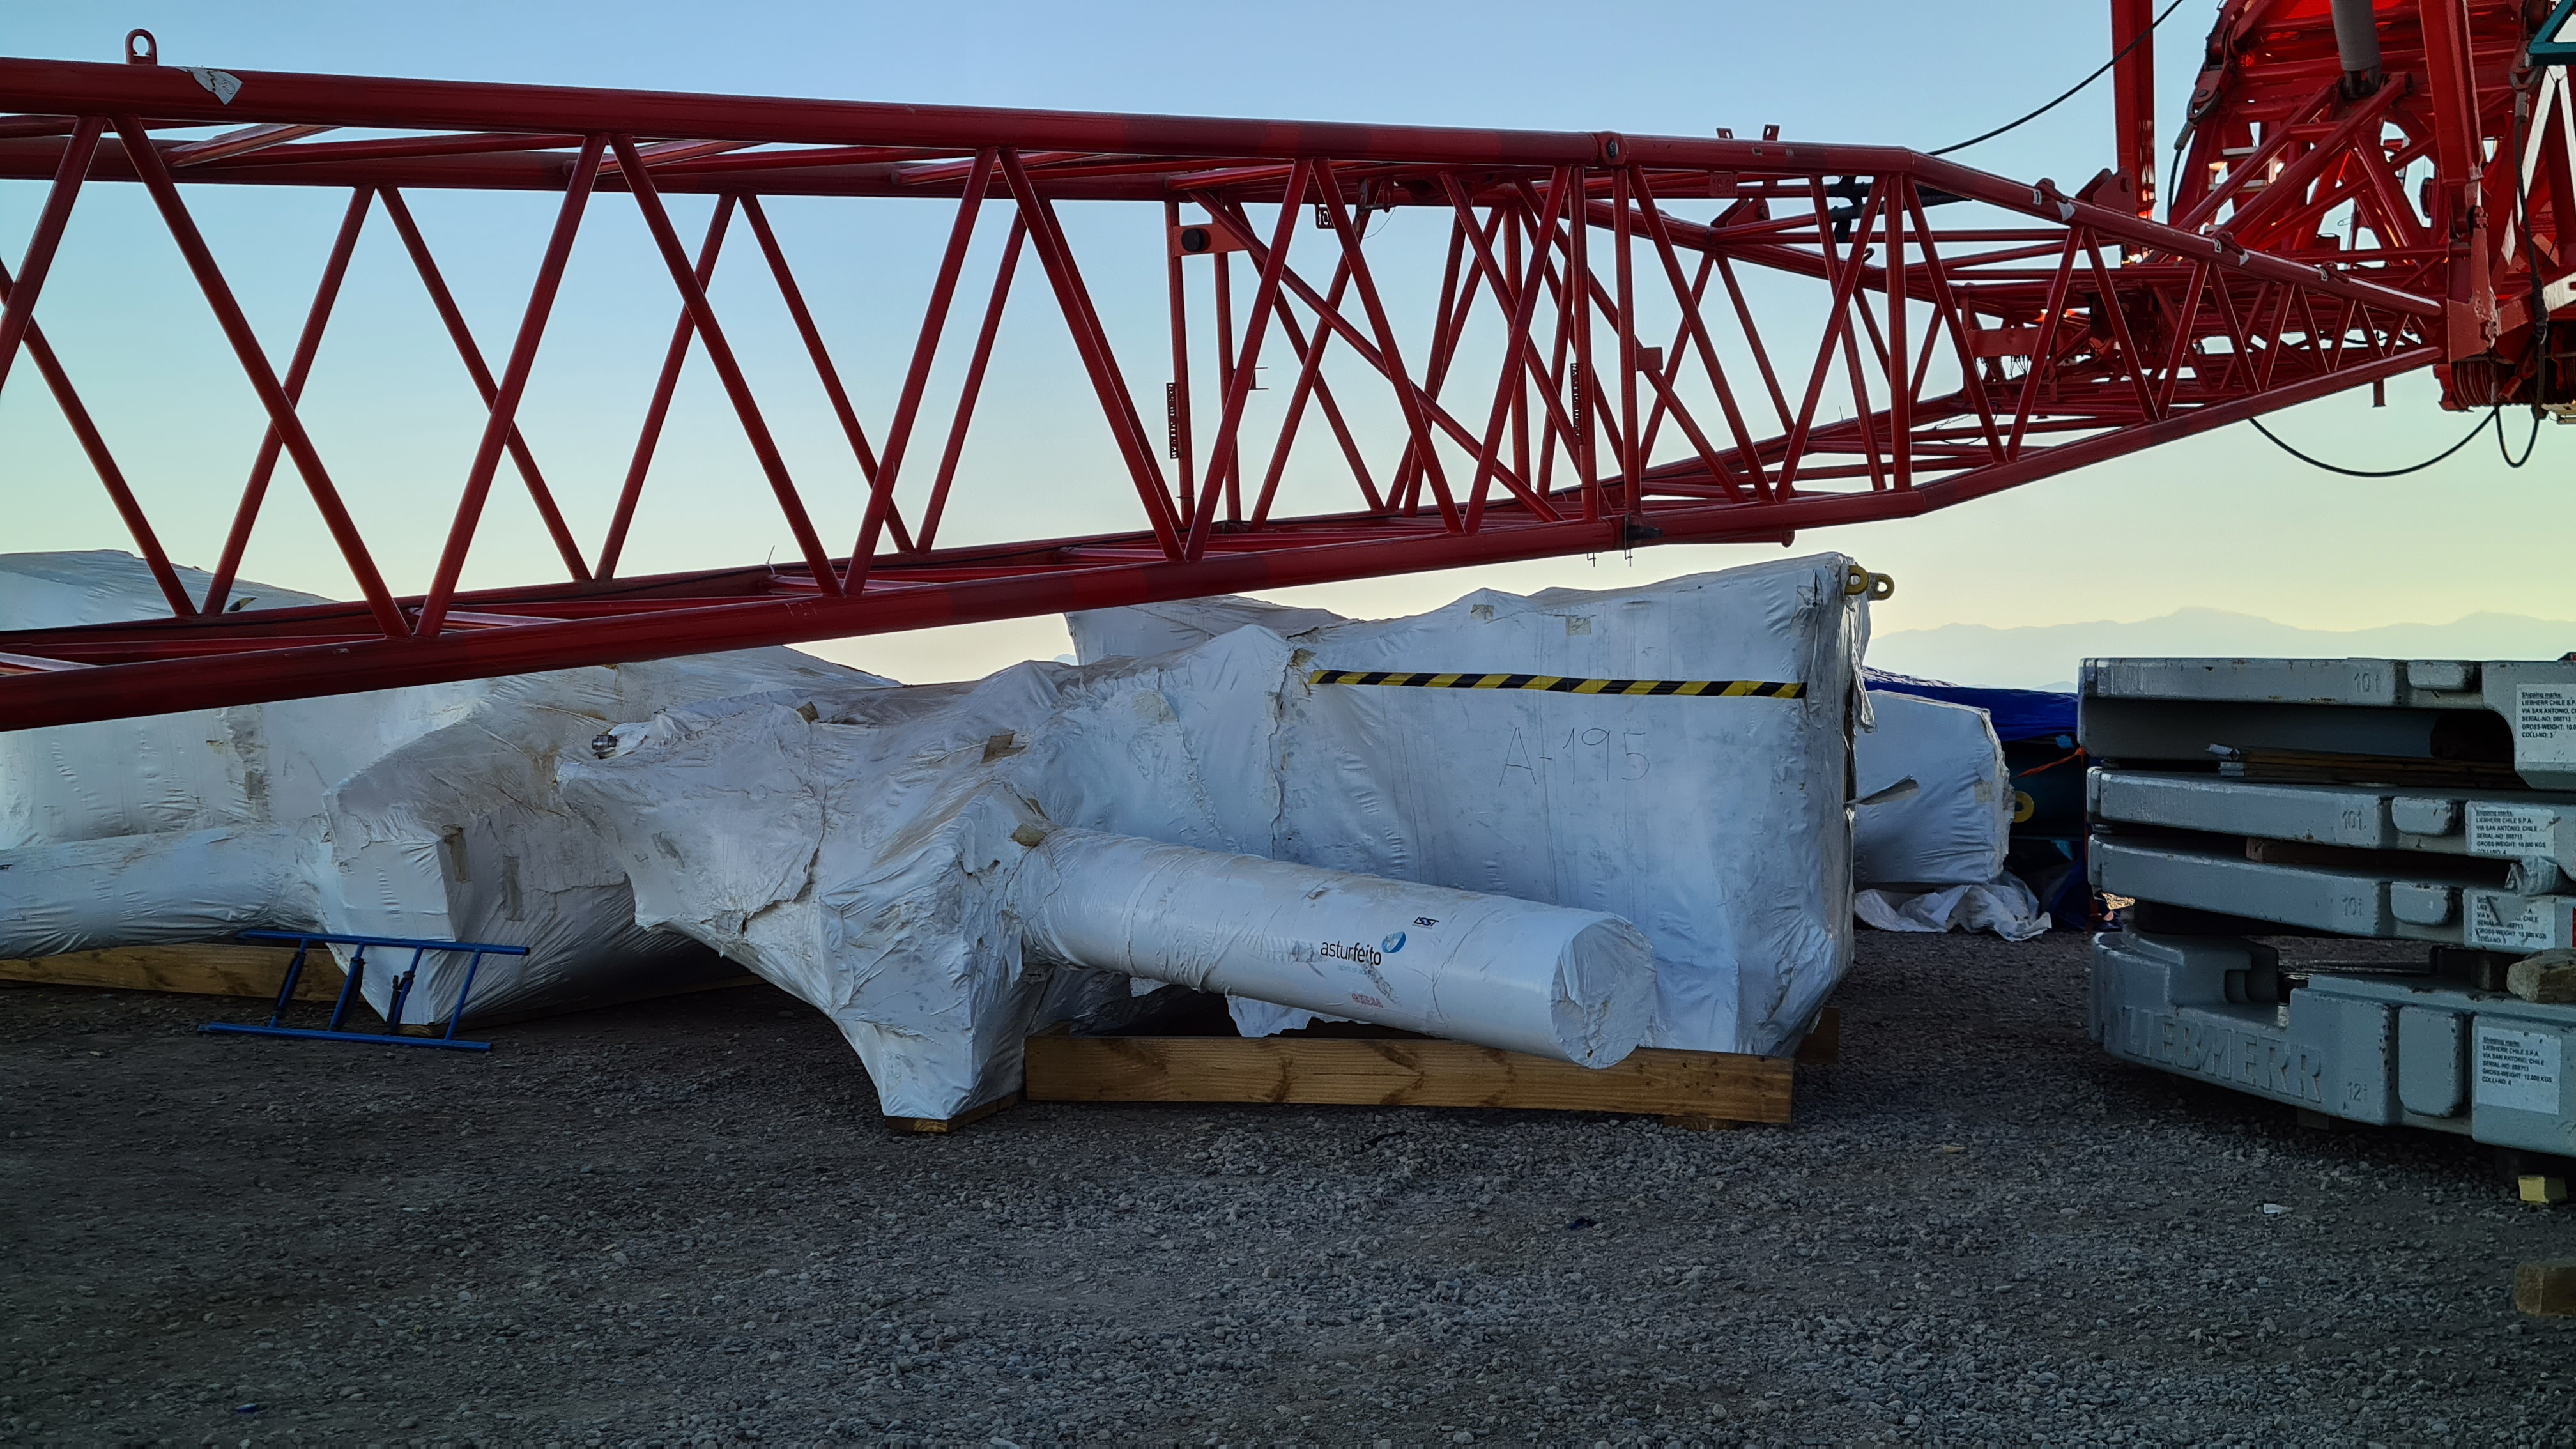

Summit Inspection

The COVID-19 pandemic continues to impact Rubin Observatory construction. The summit shutdown is still in effect and has halted all activity there including work on the Telescope Mount Assembly (TMA), and the Dome. A crew of six people traveled to Cerro Pachón on March 31st to complete mechanical, environmental, and electrical inspections of the facilities and equipment on the summit. Everything remains in good condition since the shutdown 10 days ago. The team also brought back items that staff had requested for telework productivity during the summit closure.

Credit: Rubin Observatory/NSF/AURA